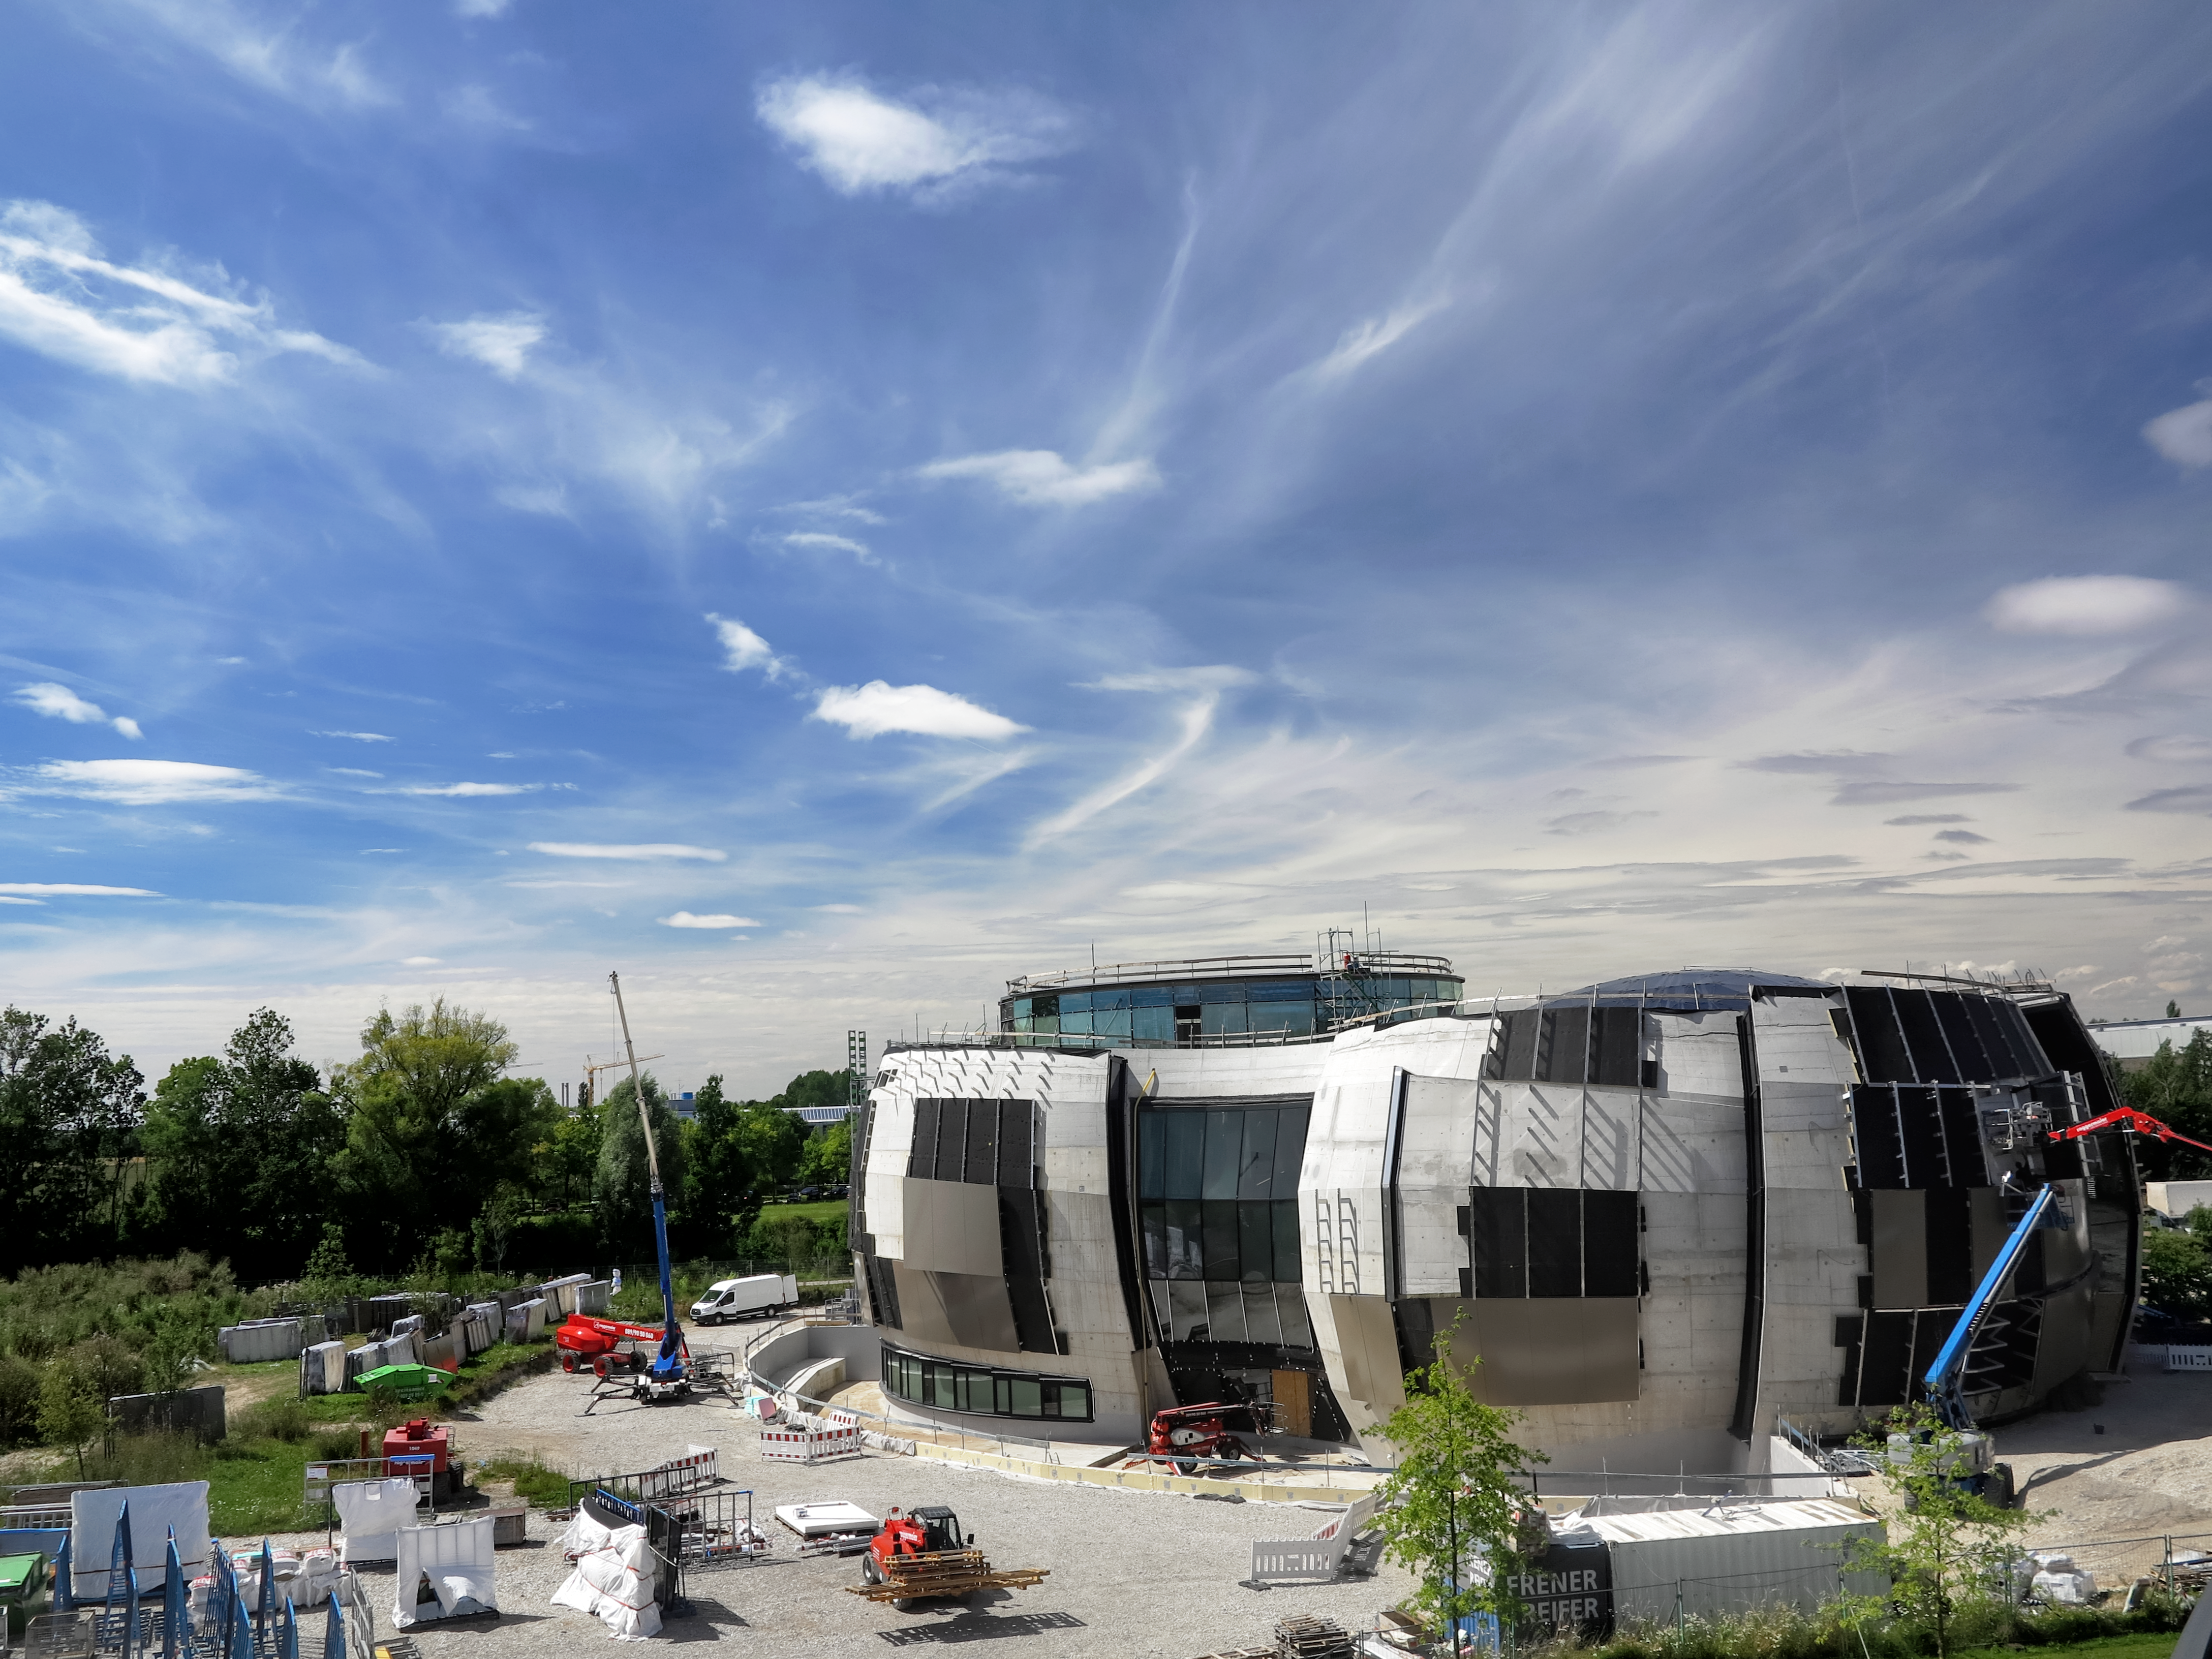

What lies beneath the panels

Photo taken during the construction of the ESO Supernova Planetarium & Visitor Centre showing the what lies beneath the external panels

Credit: ESO